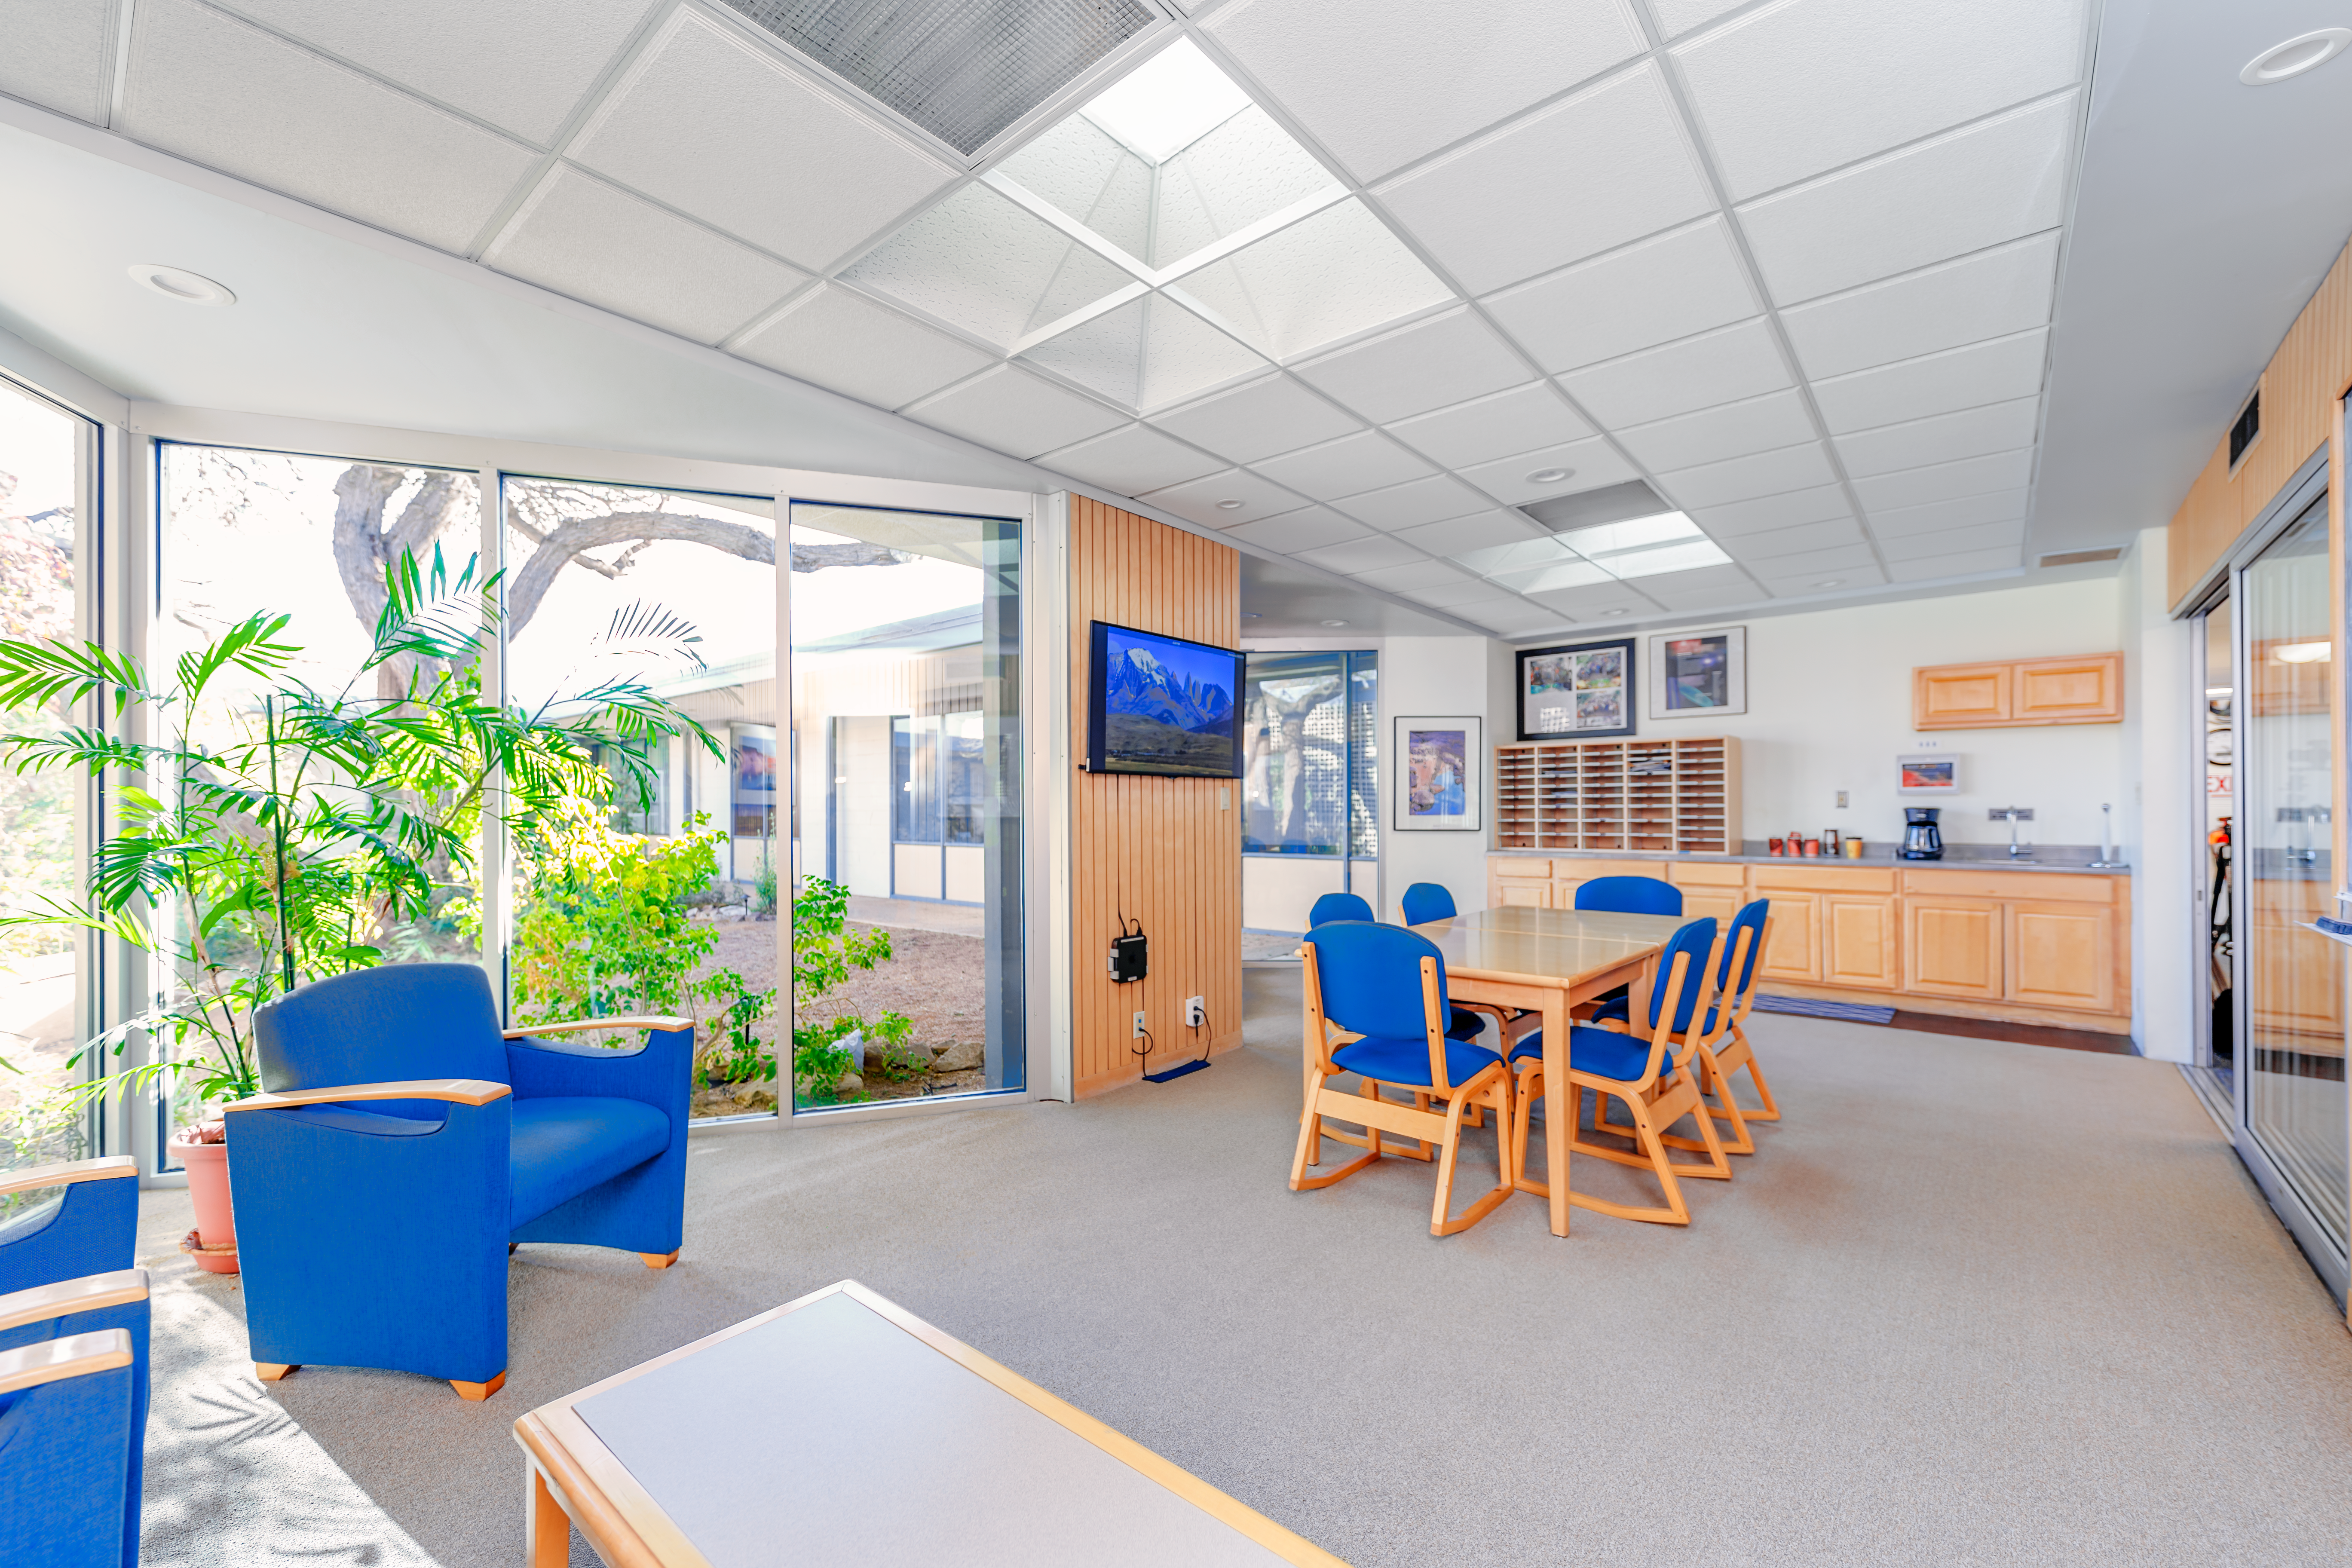

NOIRLab HQ Scientific Interaction Room

The scientific interaction room at NOIRLab Headquarters in Tucson, Arizona.

Credit: NOIRLab/NSF/AURA/P. Horálek